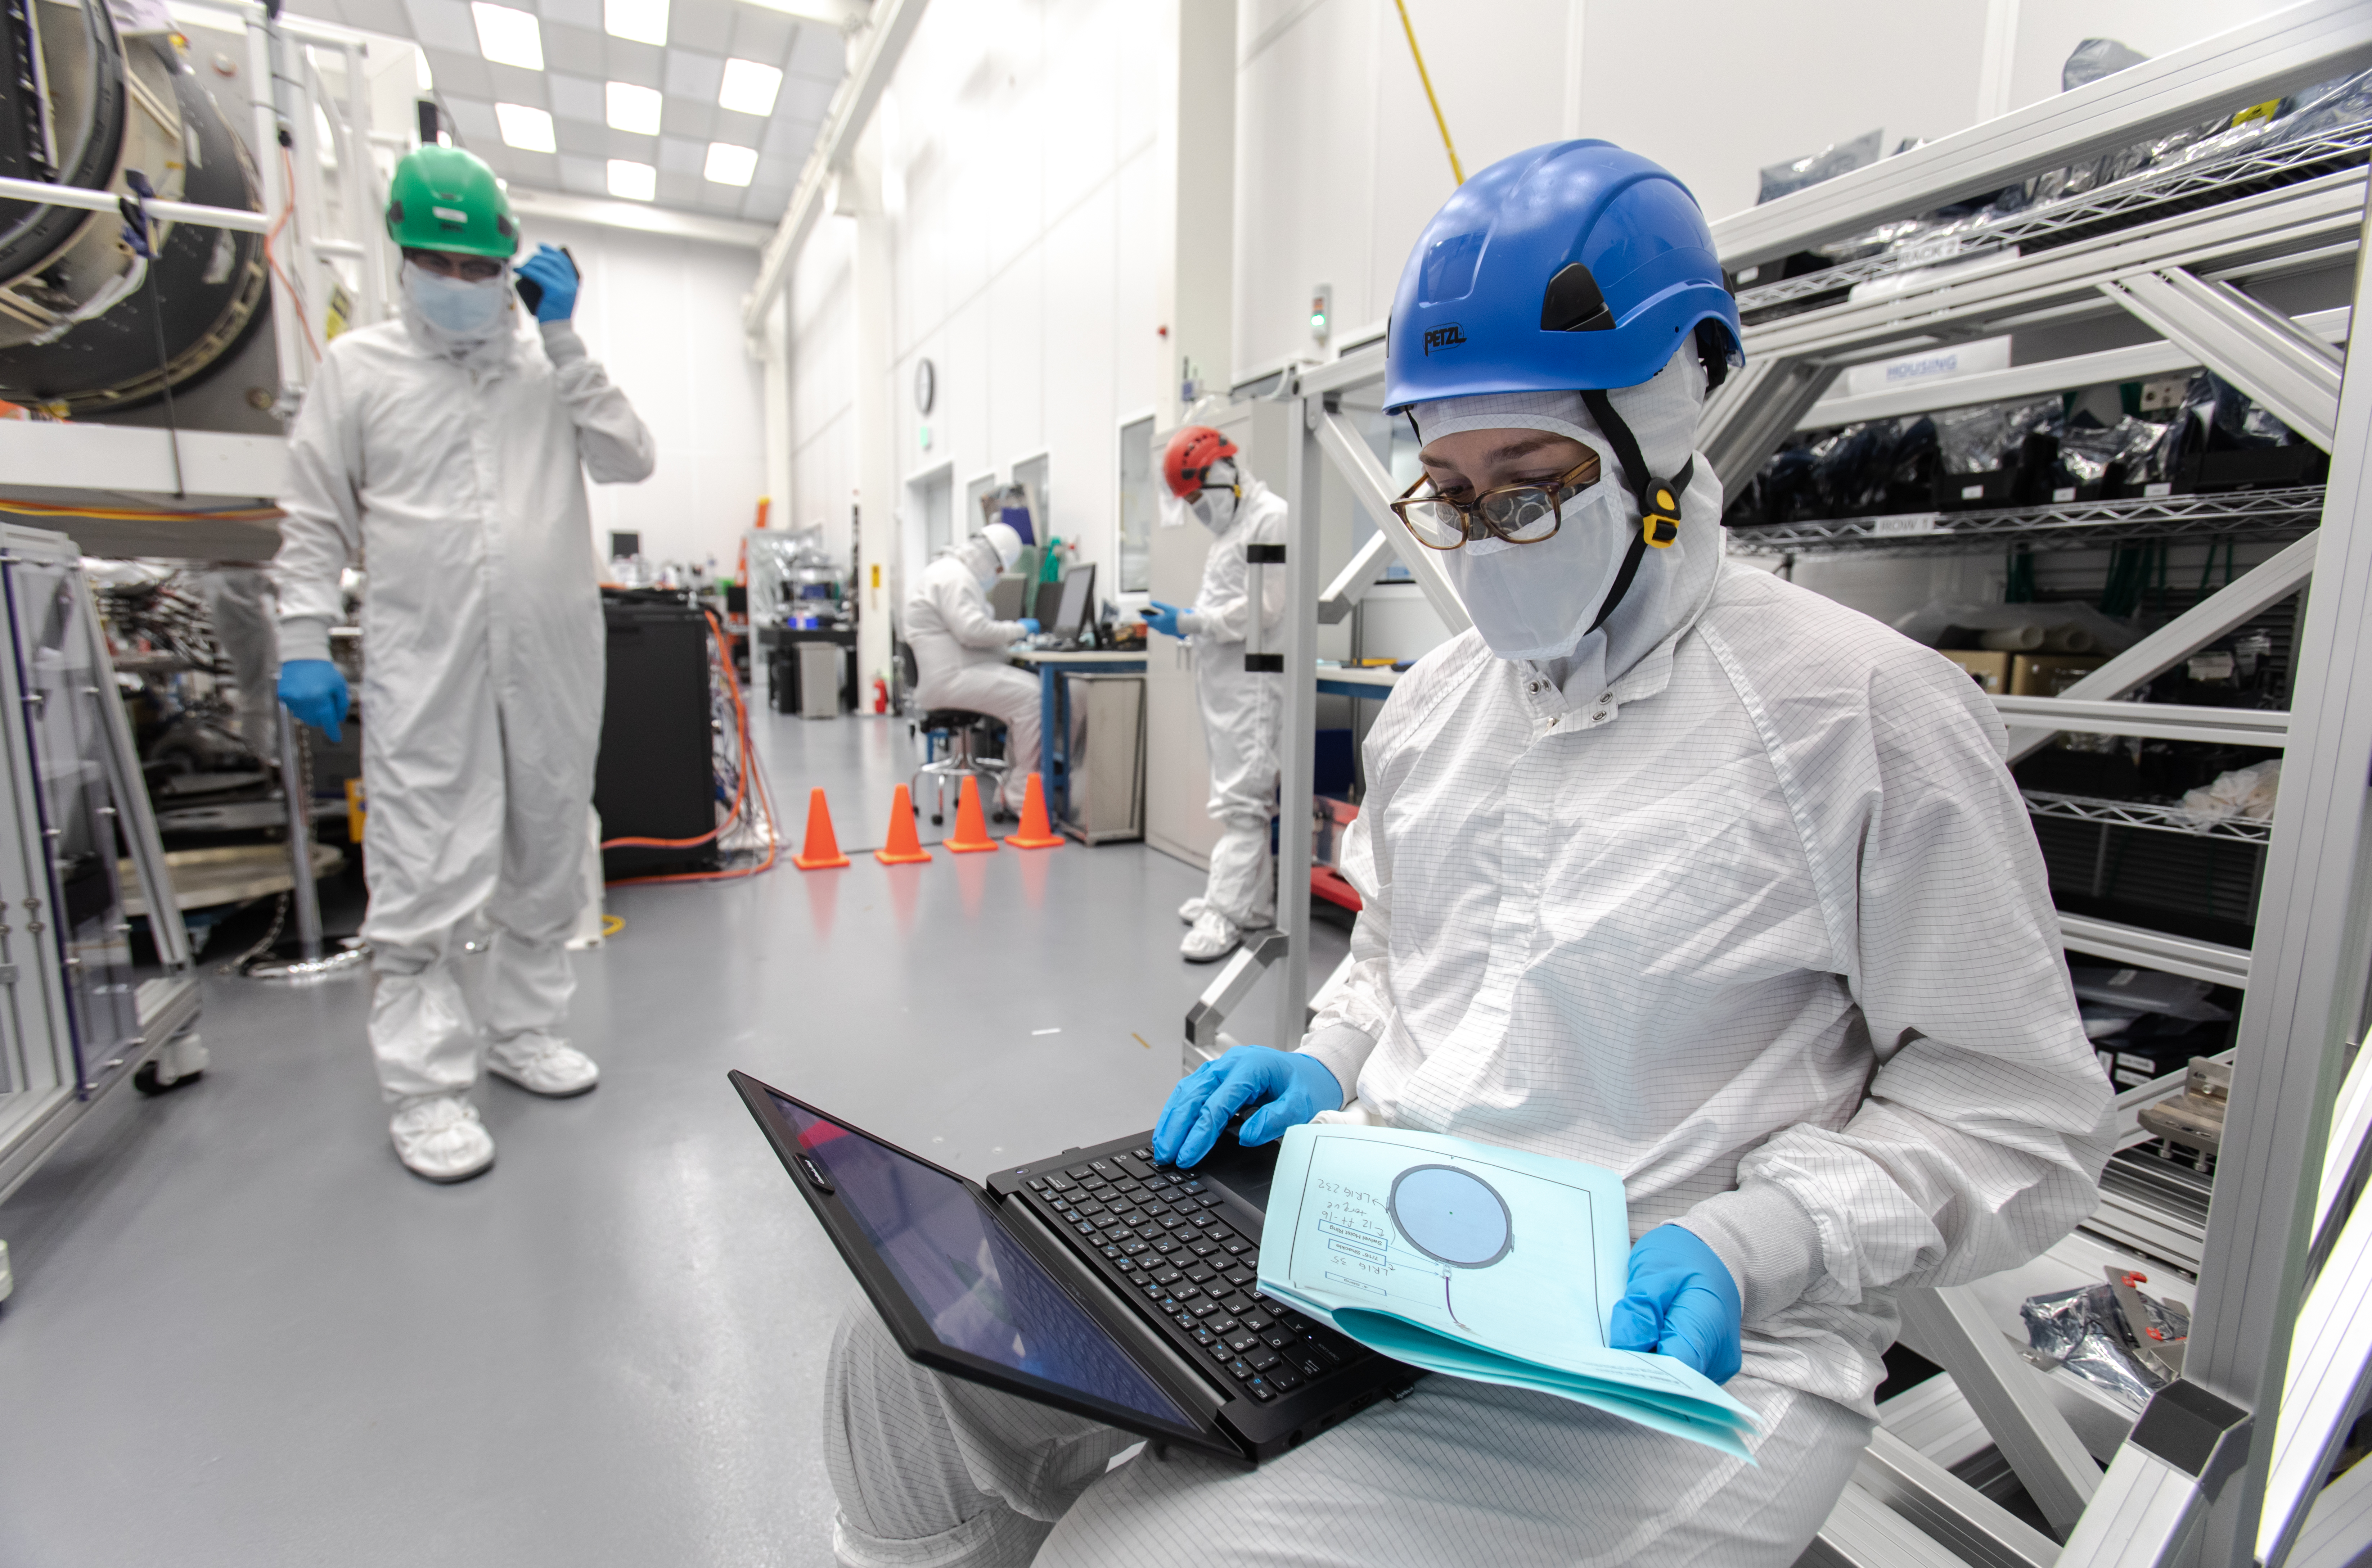

LSST R-Band Optical Filter

Staff engineer Hannah Pollek, foreground, goes through the checklist as SLAC's LSST team carefully unpack, examine, test and store the r-band filter, the first of six optic filters that will be part of the completed LSST Camera.

Credit: Jacqueline Ramseyer Orrell/SLAC National Accelerator Laboratory